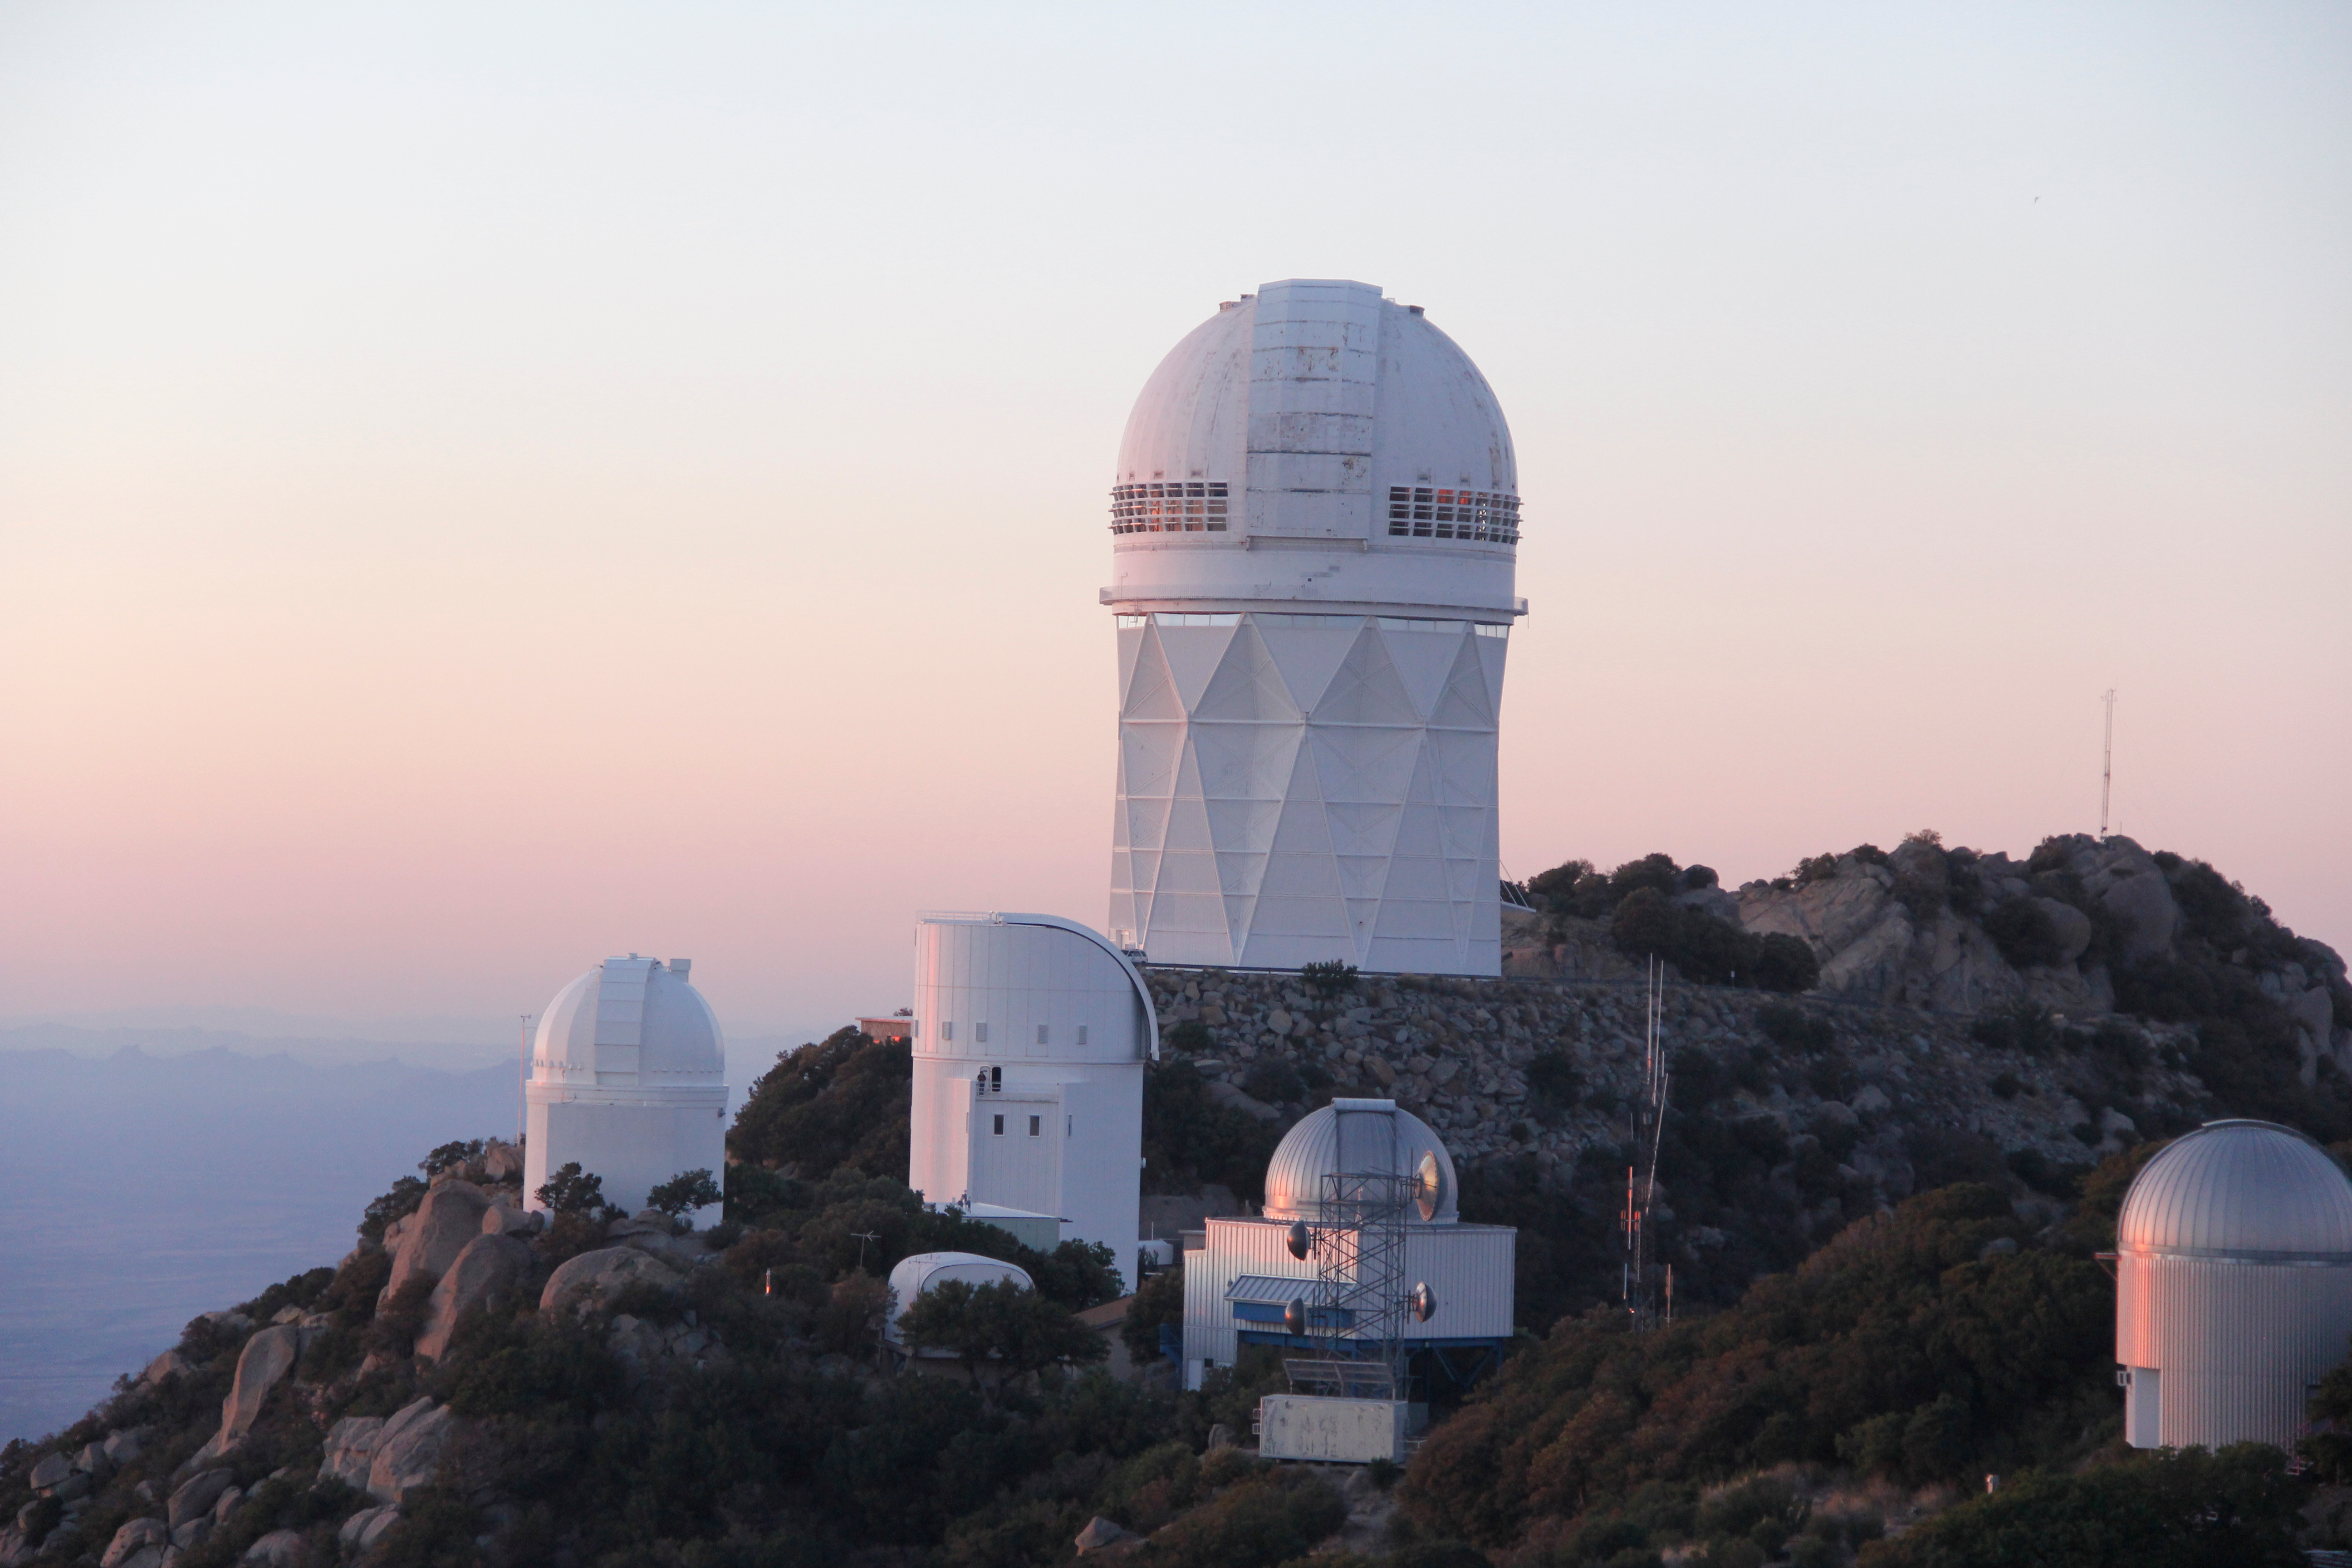

The Nicholas U. Mayall 4-meter Telescope

The Nicholas U. Mayall 4-meter Telescope at Kitt Peak National Observatory (KPNO).

Credit: KPNO/NOIRLab/NSF/AURA/P. Marenfeld